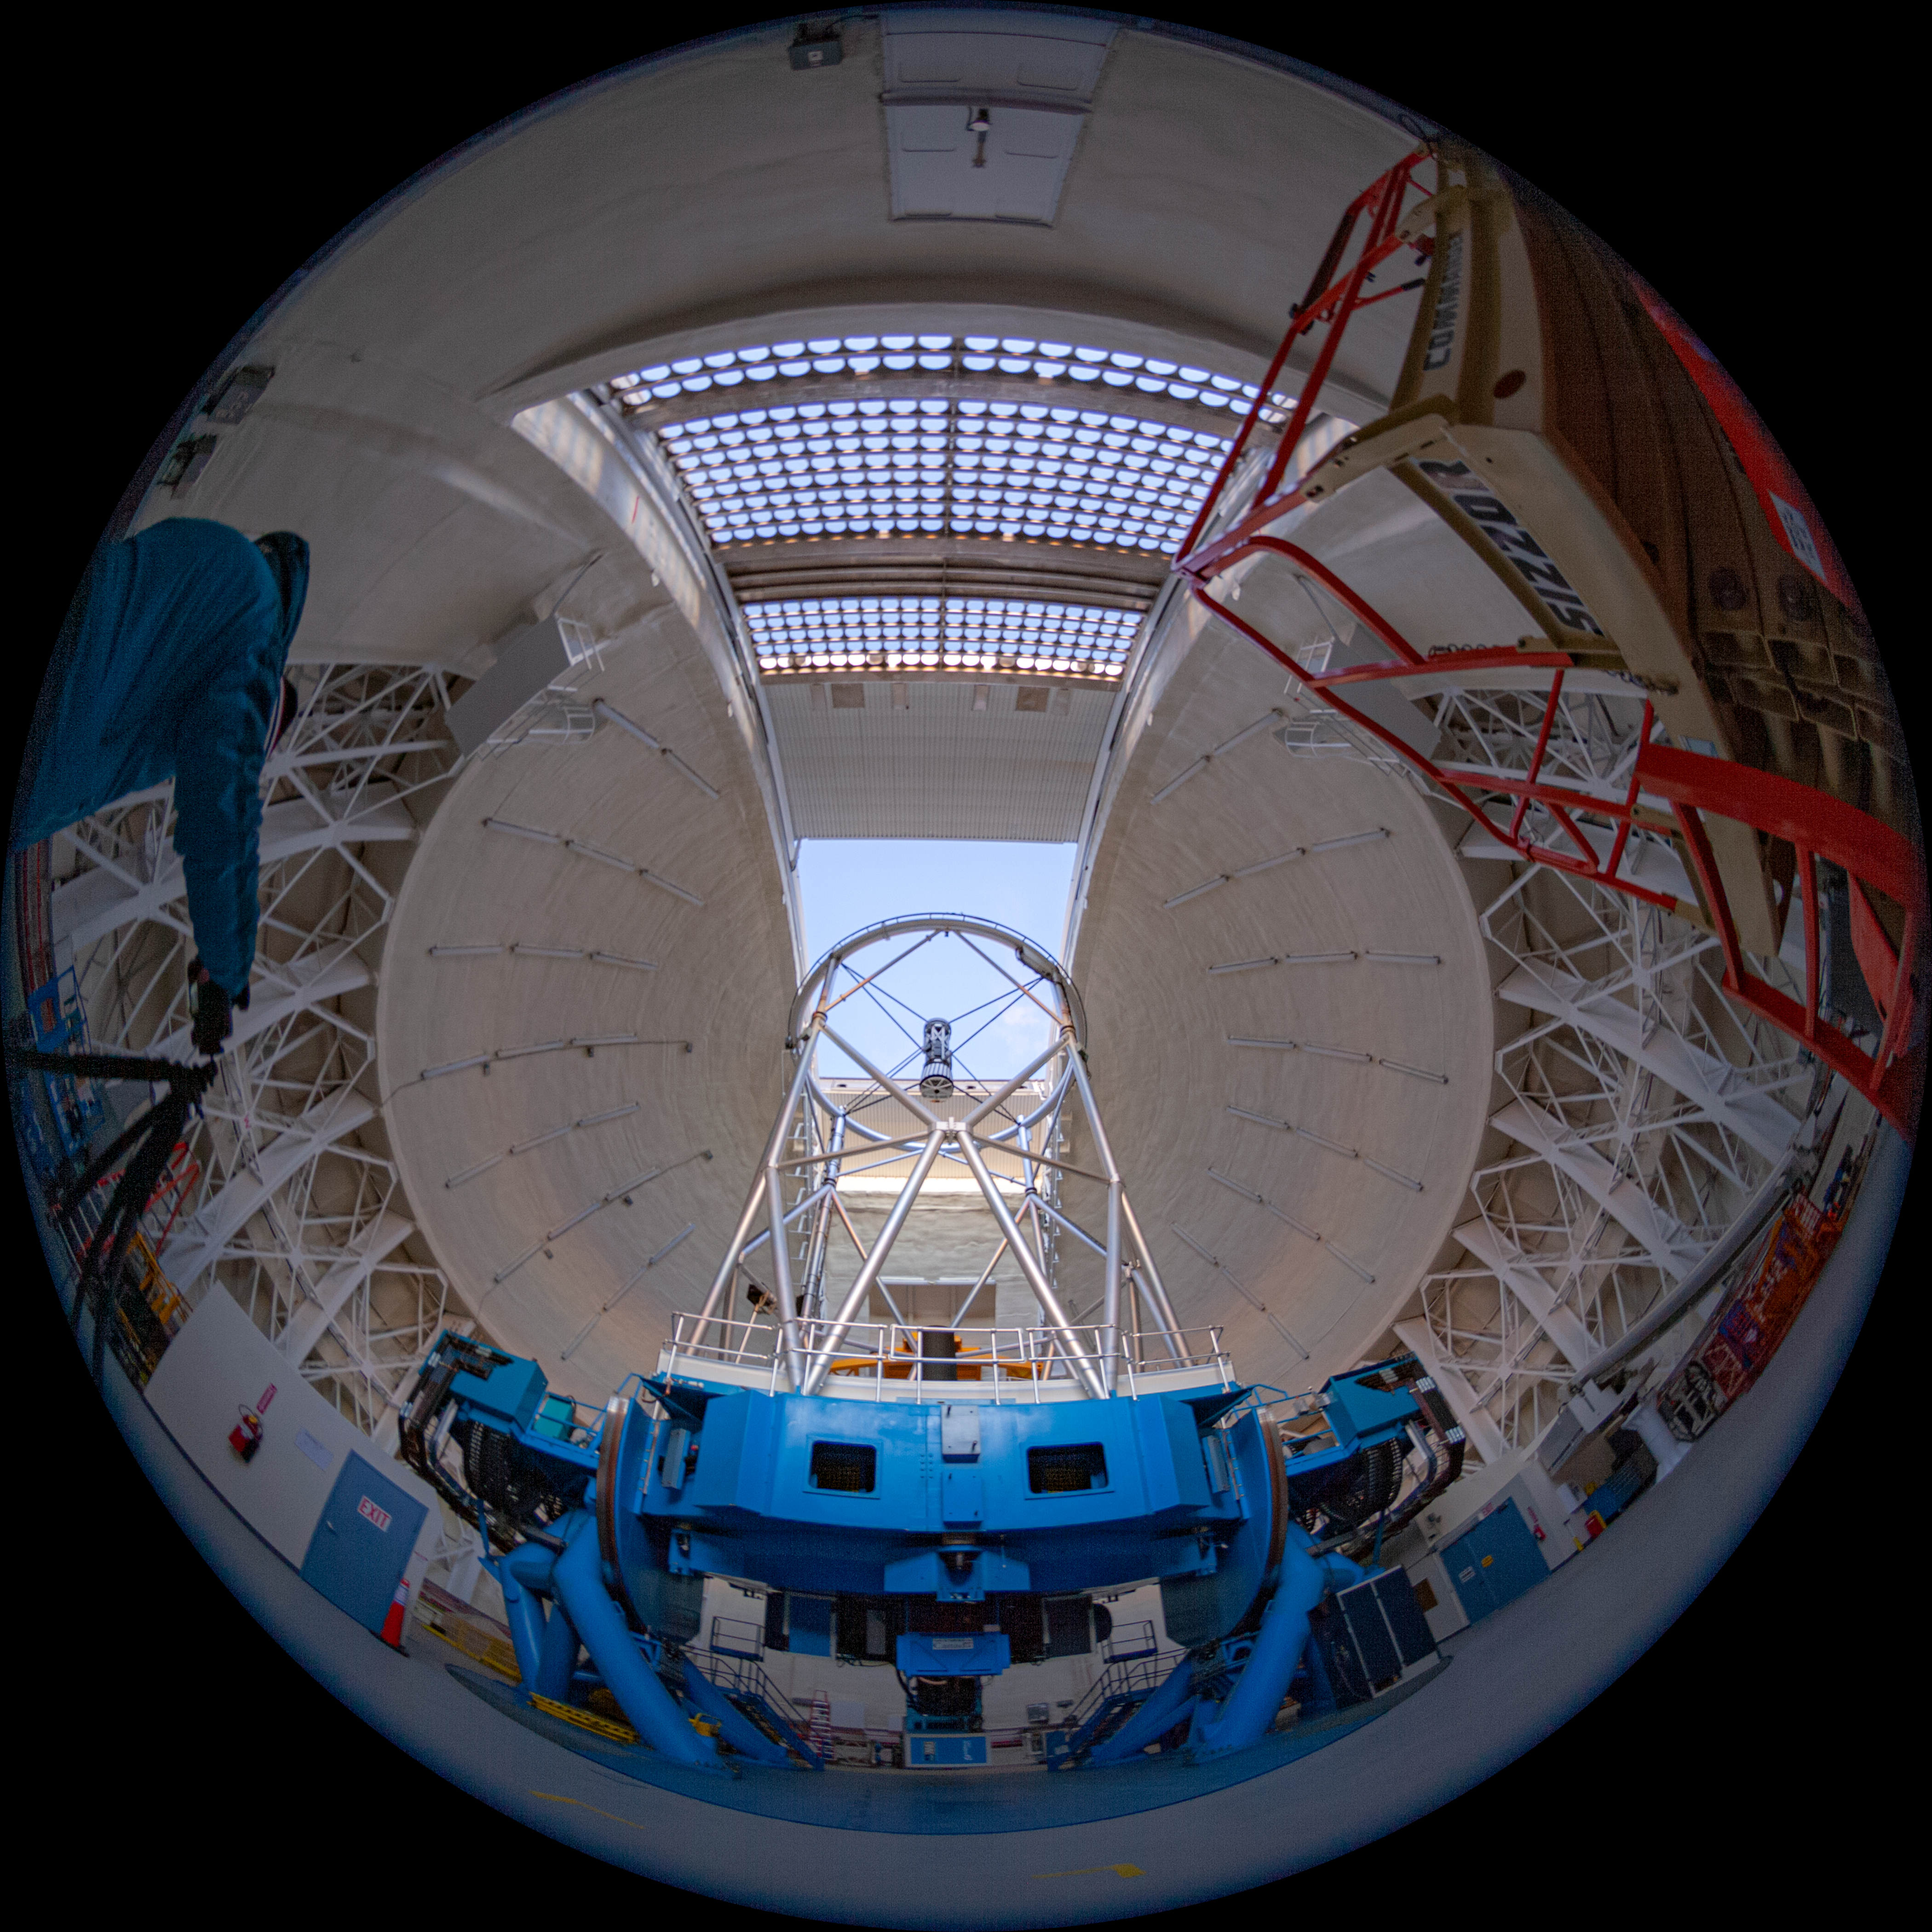

Gemini North telescope

Fulldome view of the Gemini North Frederick C. Gillett Telescope. This image is part of a sequence comprising the 360º virtual tour.

Credit: International Gemini Observatory/NSF NOIRLab/AURA/J. Pollard